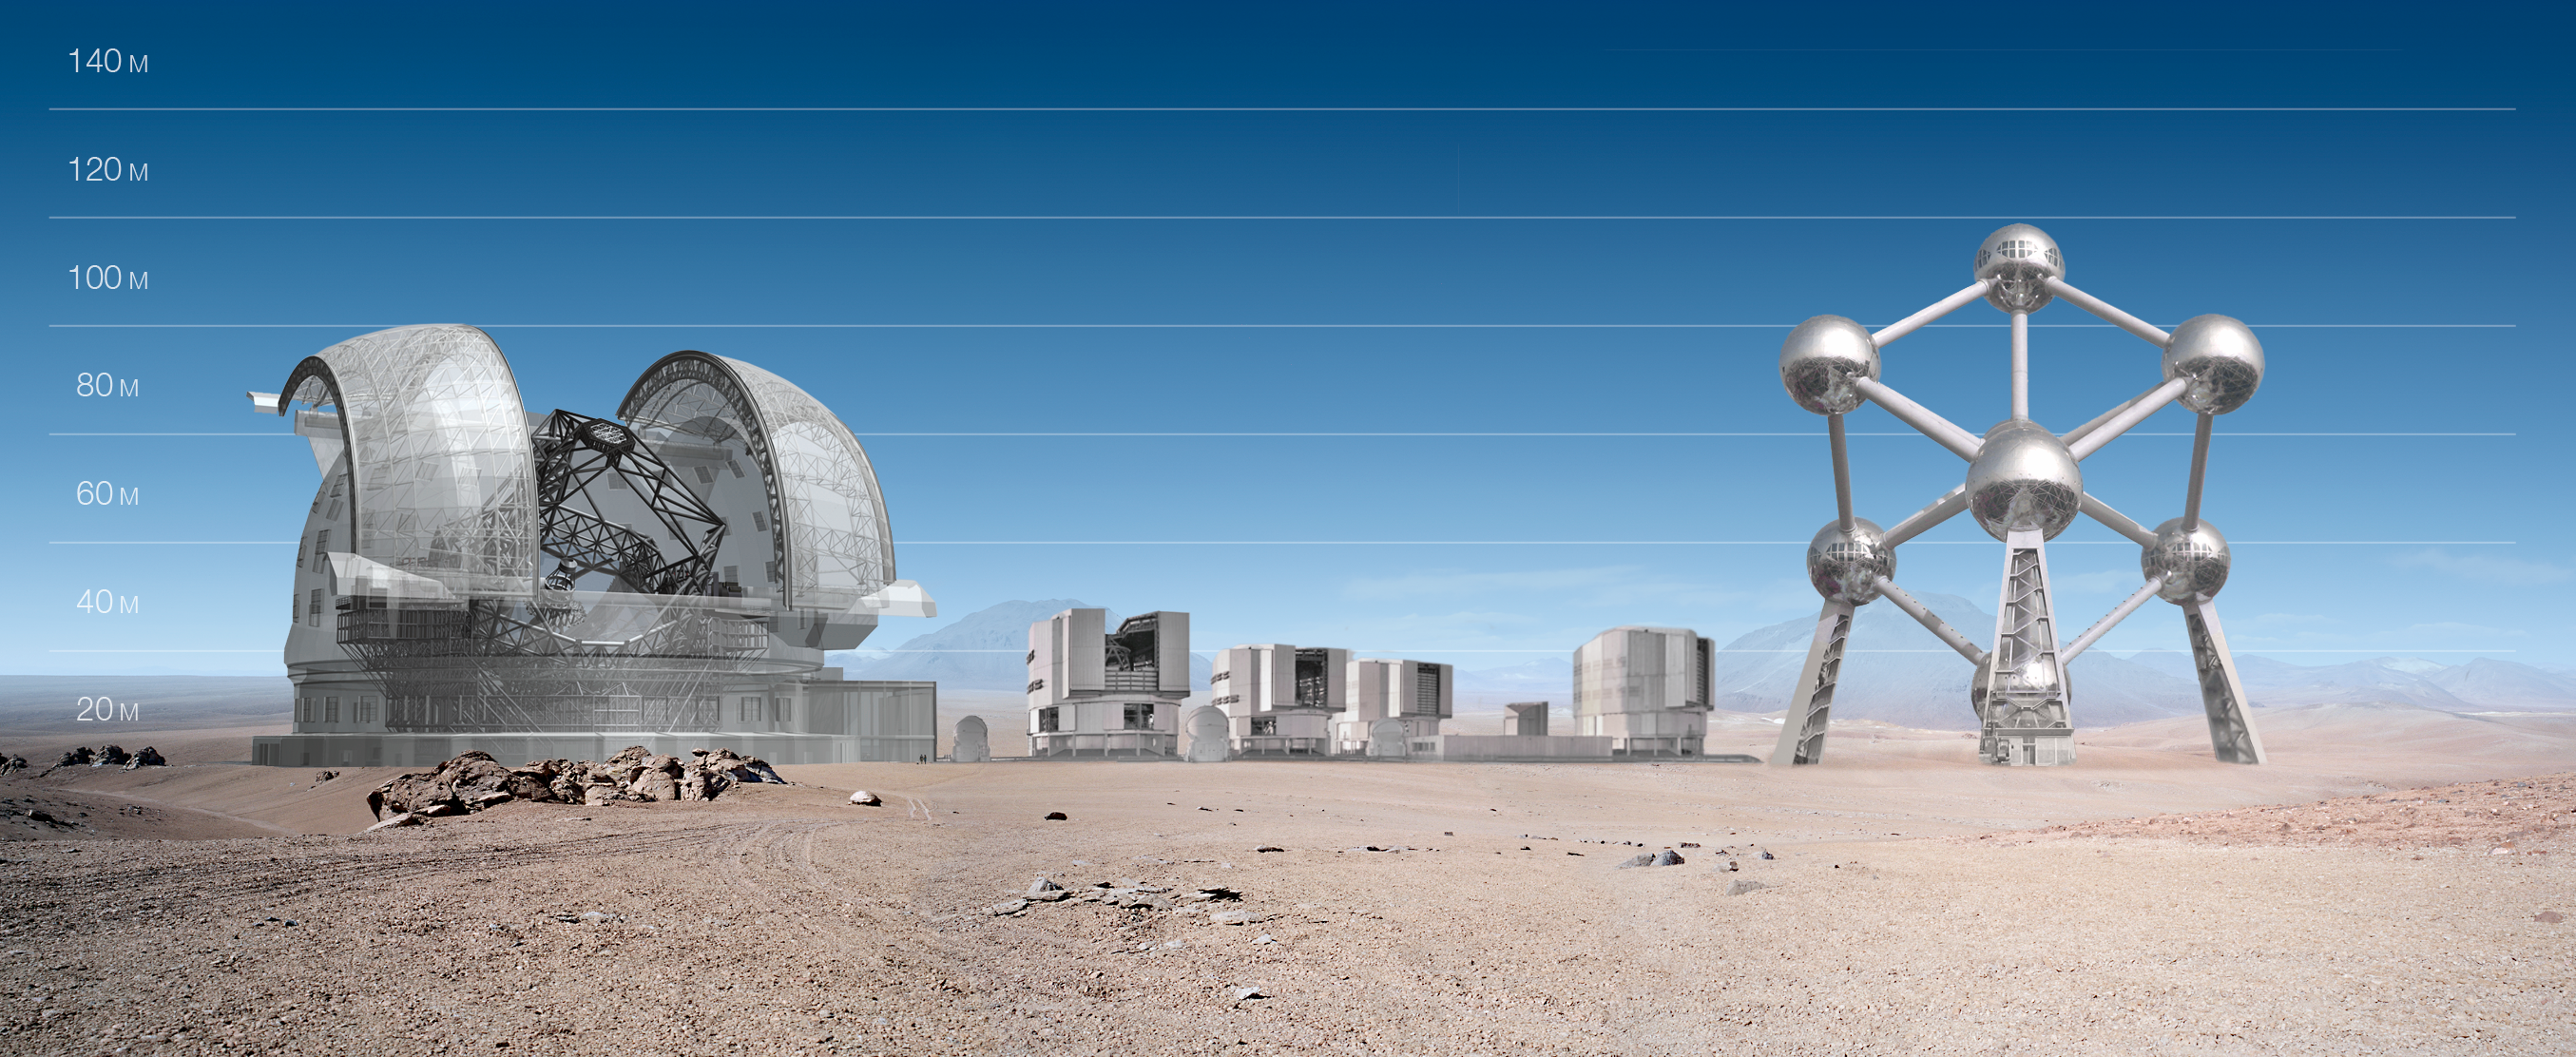

ELT and VLT vs Atomium

ELT and VLT sizes compared with Atomium.

The design for the ELT shown here was published in 2009 and is preliminary.

Credit: ESO